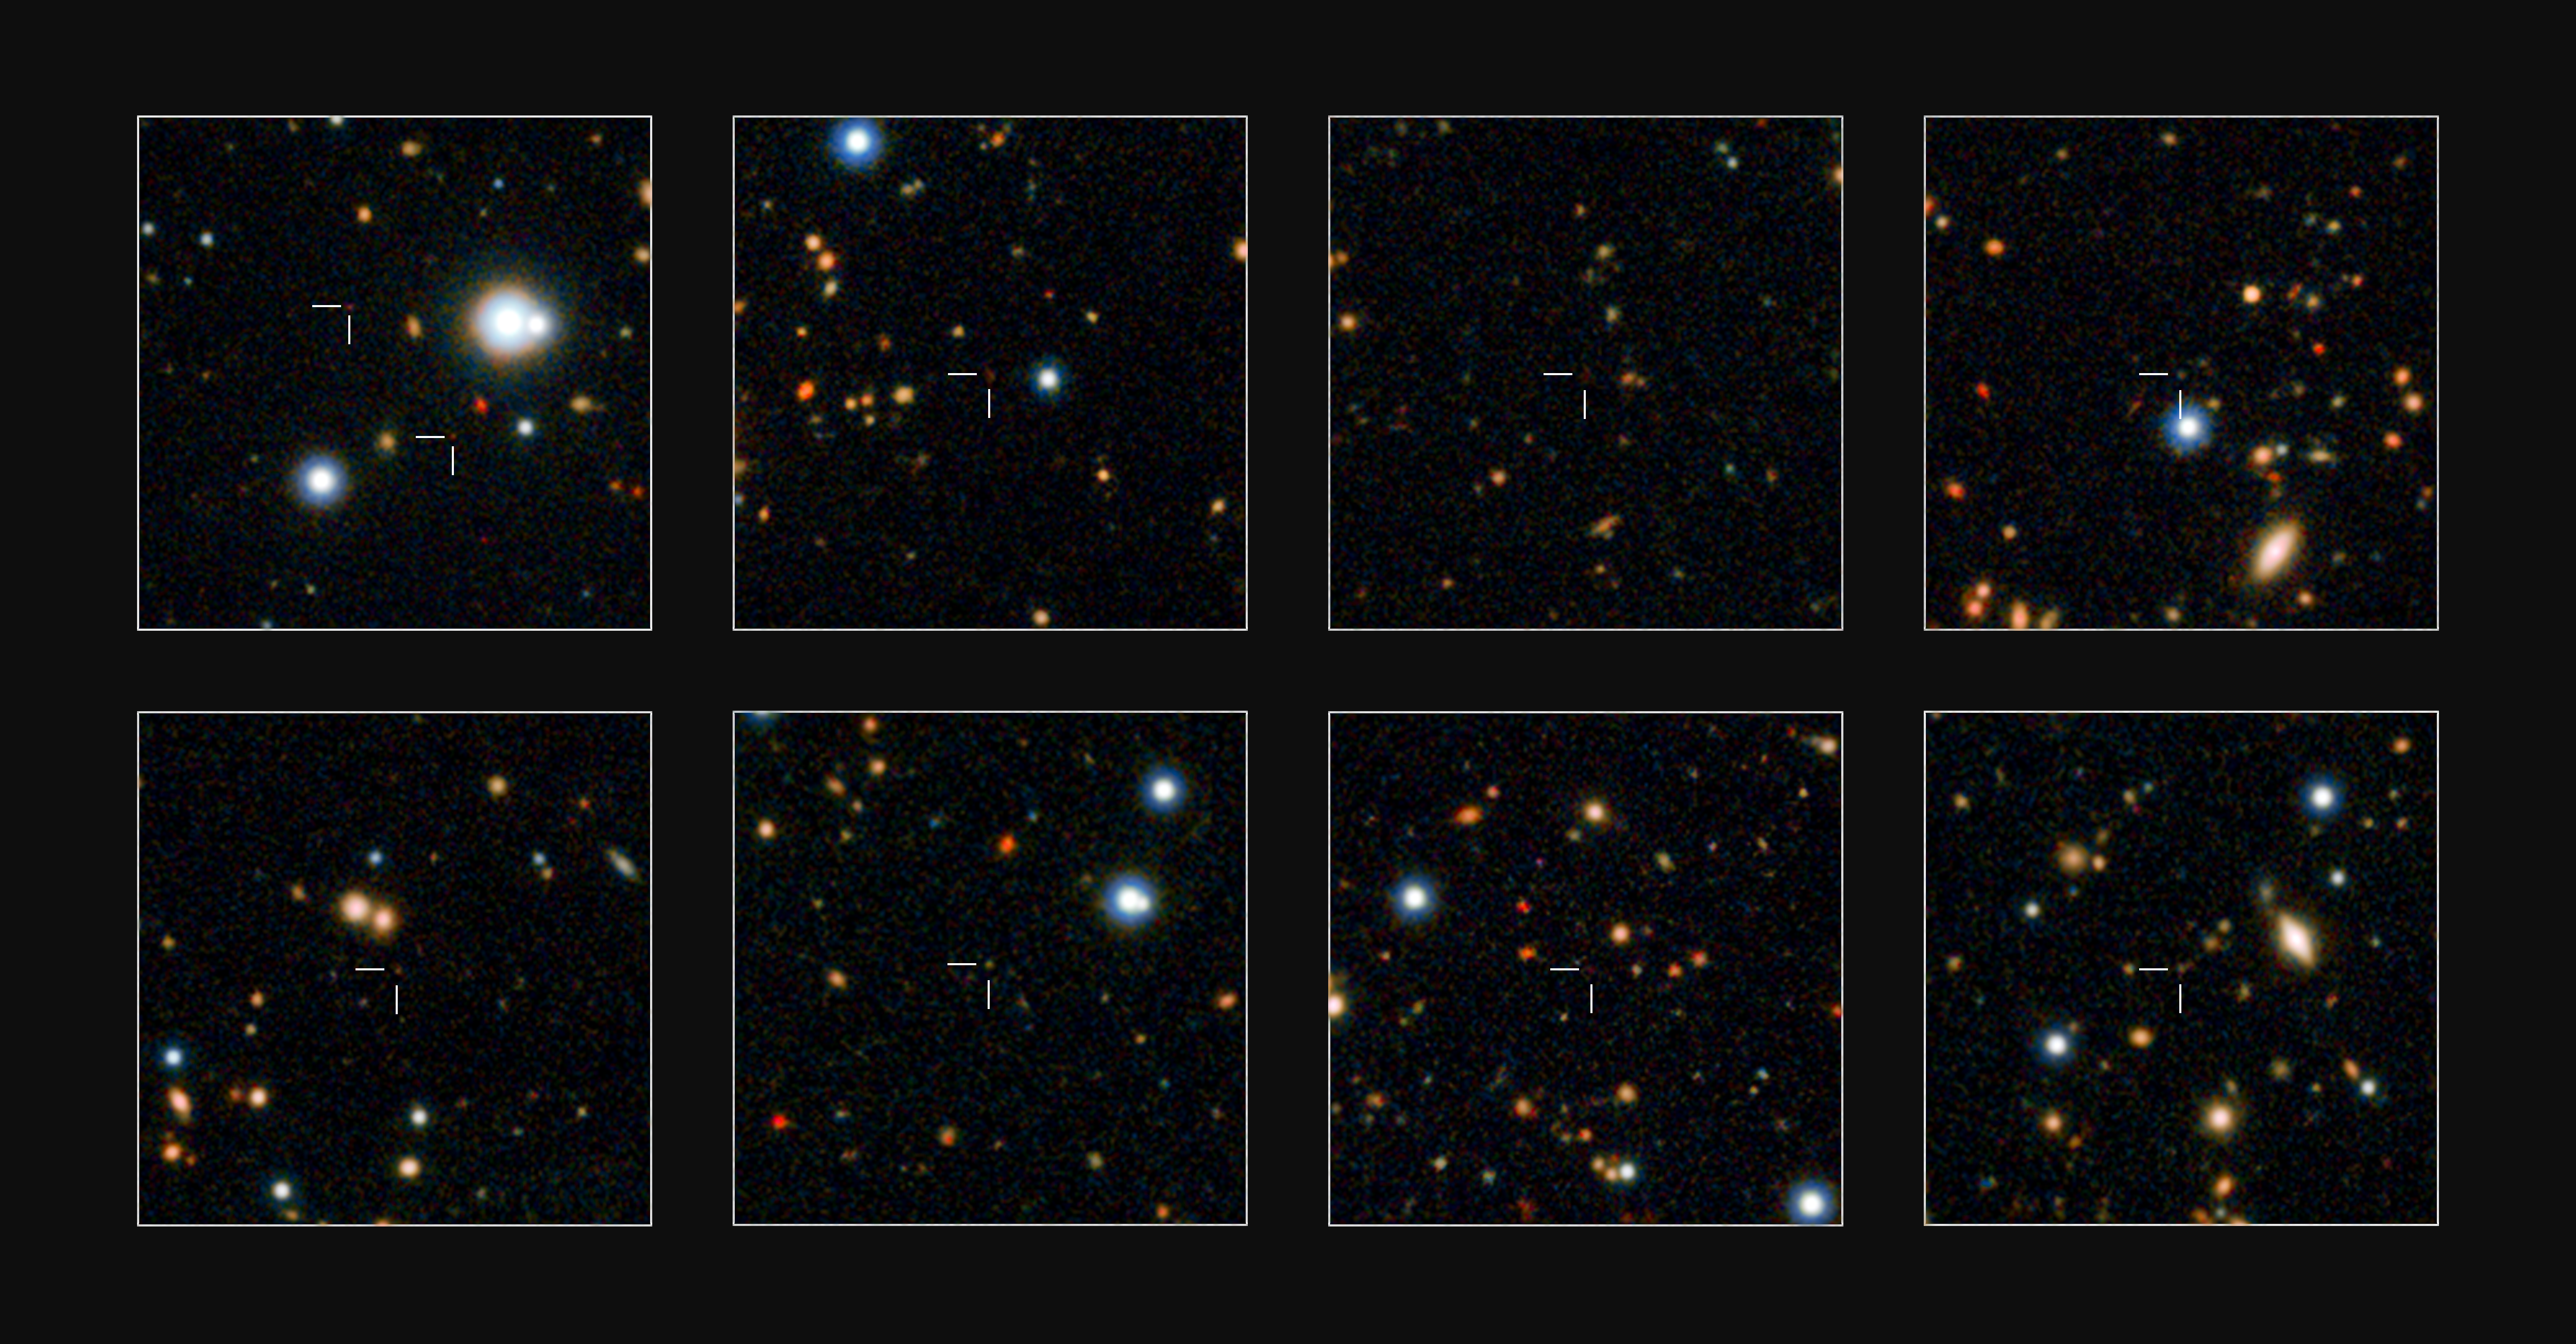

Massive galaxies discovered in the early Universe

ESO’s VISTA survey telescope has spied a horde of previously hidden massive galaxies that existed when the Universe was in its infancy. By discovering and studying more of these galaxies than ever before, astronomers have for the first time found out exactly when such monster galaxies first appeared.

A few of the newly discovered massive galaxies are shown in close-up on these small subsets of the UltraVISTA field.

Credit: ESO/UltraVISTA team. Acknowledgement: TERAPIX/CNRS/INSU/CASU